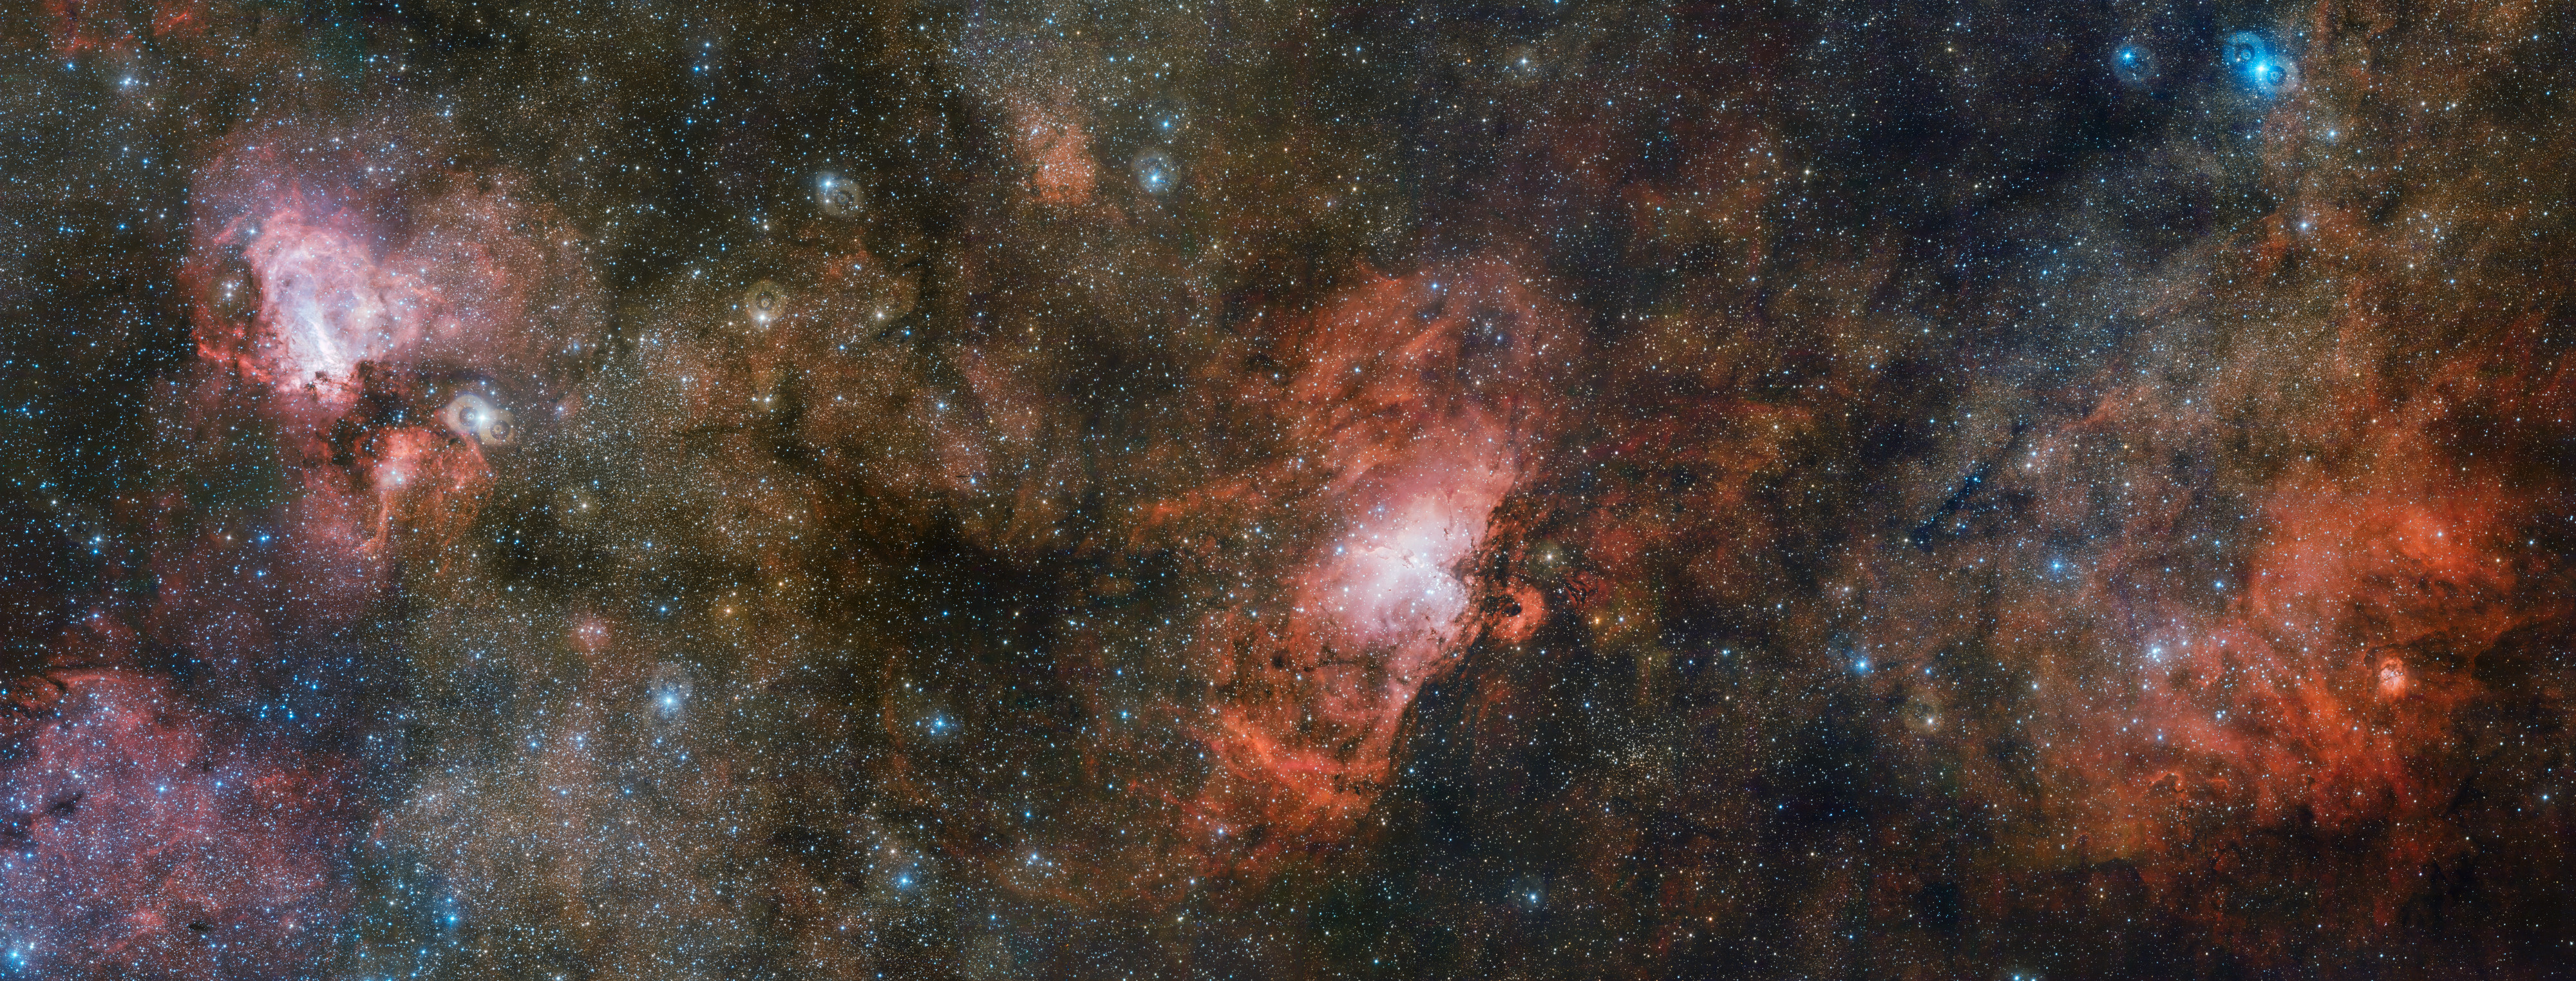

The VST captures three spectacular nebulae in one image

Two of the sky’s more famous residents share the stage with a lesser-known neighbour in this enormous three gigapixel image from ESO’s VLT Survey Telescope (VST). On the right lies the faint, glowing cloud of gas called Sharpless 2-54, the iconic Eagle Nebula (Messier 16) is in the centre, and the Omega Nebula (Messier 17) to the left. This cosmic trio makes up just a portion of a vast complex of gas and dust within which new stars are springing to life and illuminating their surroundings.

Credit: ESO